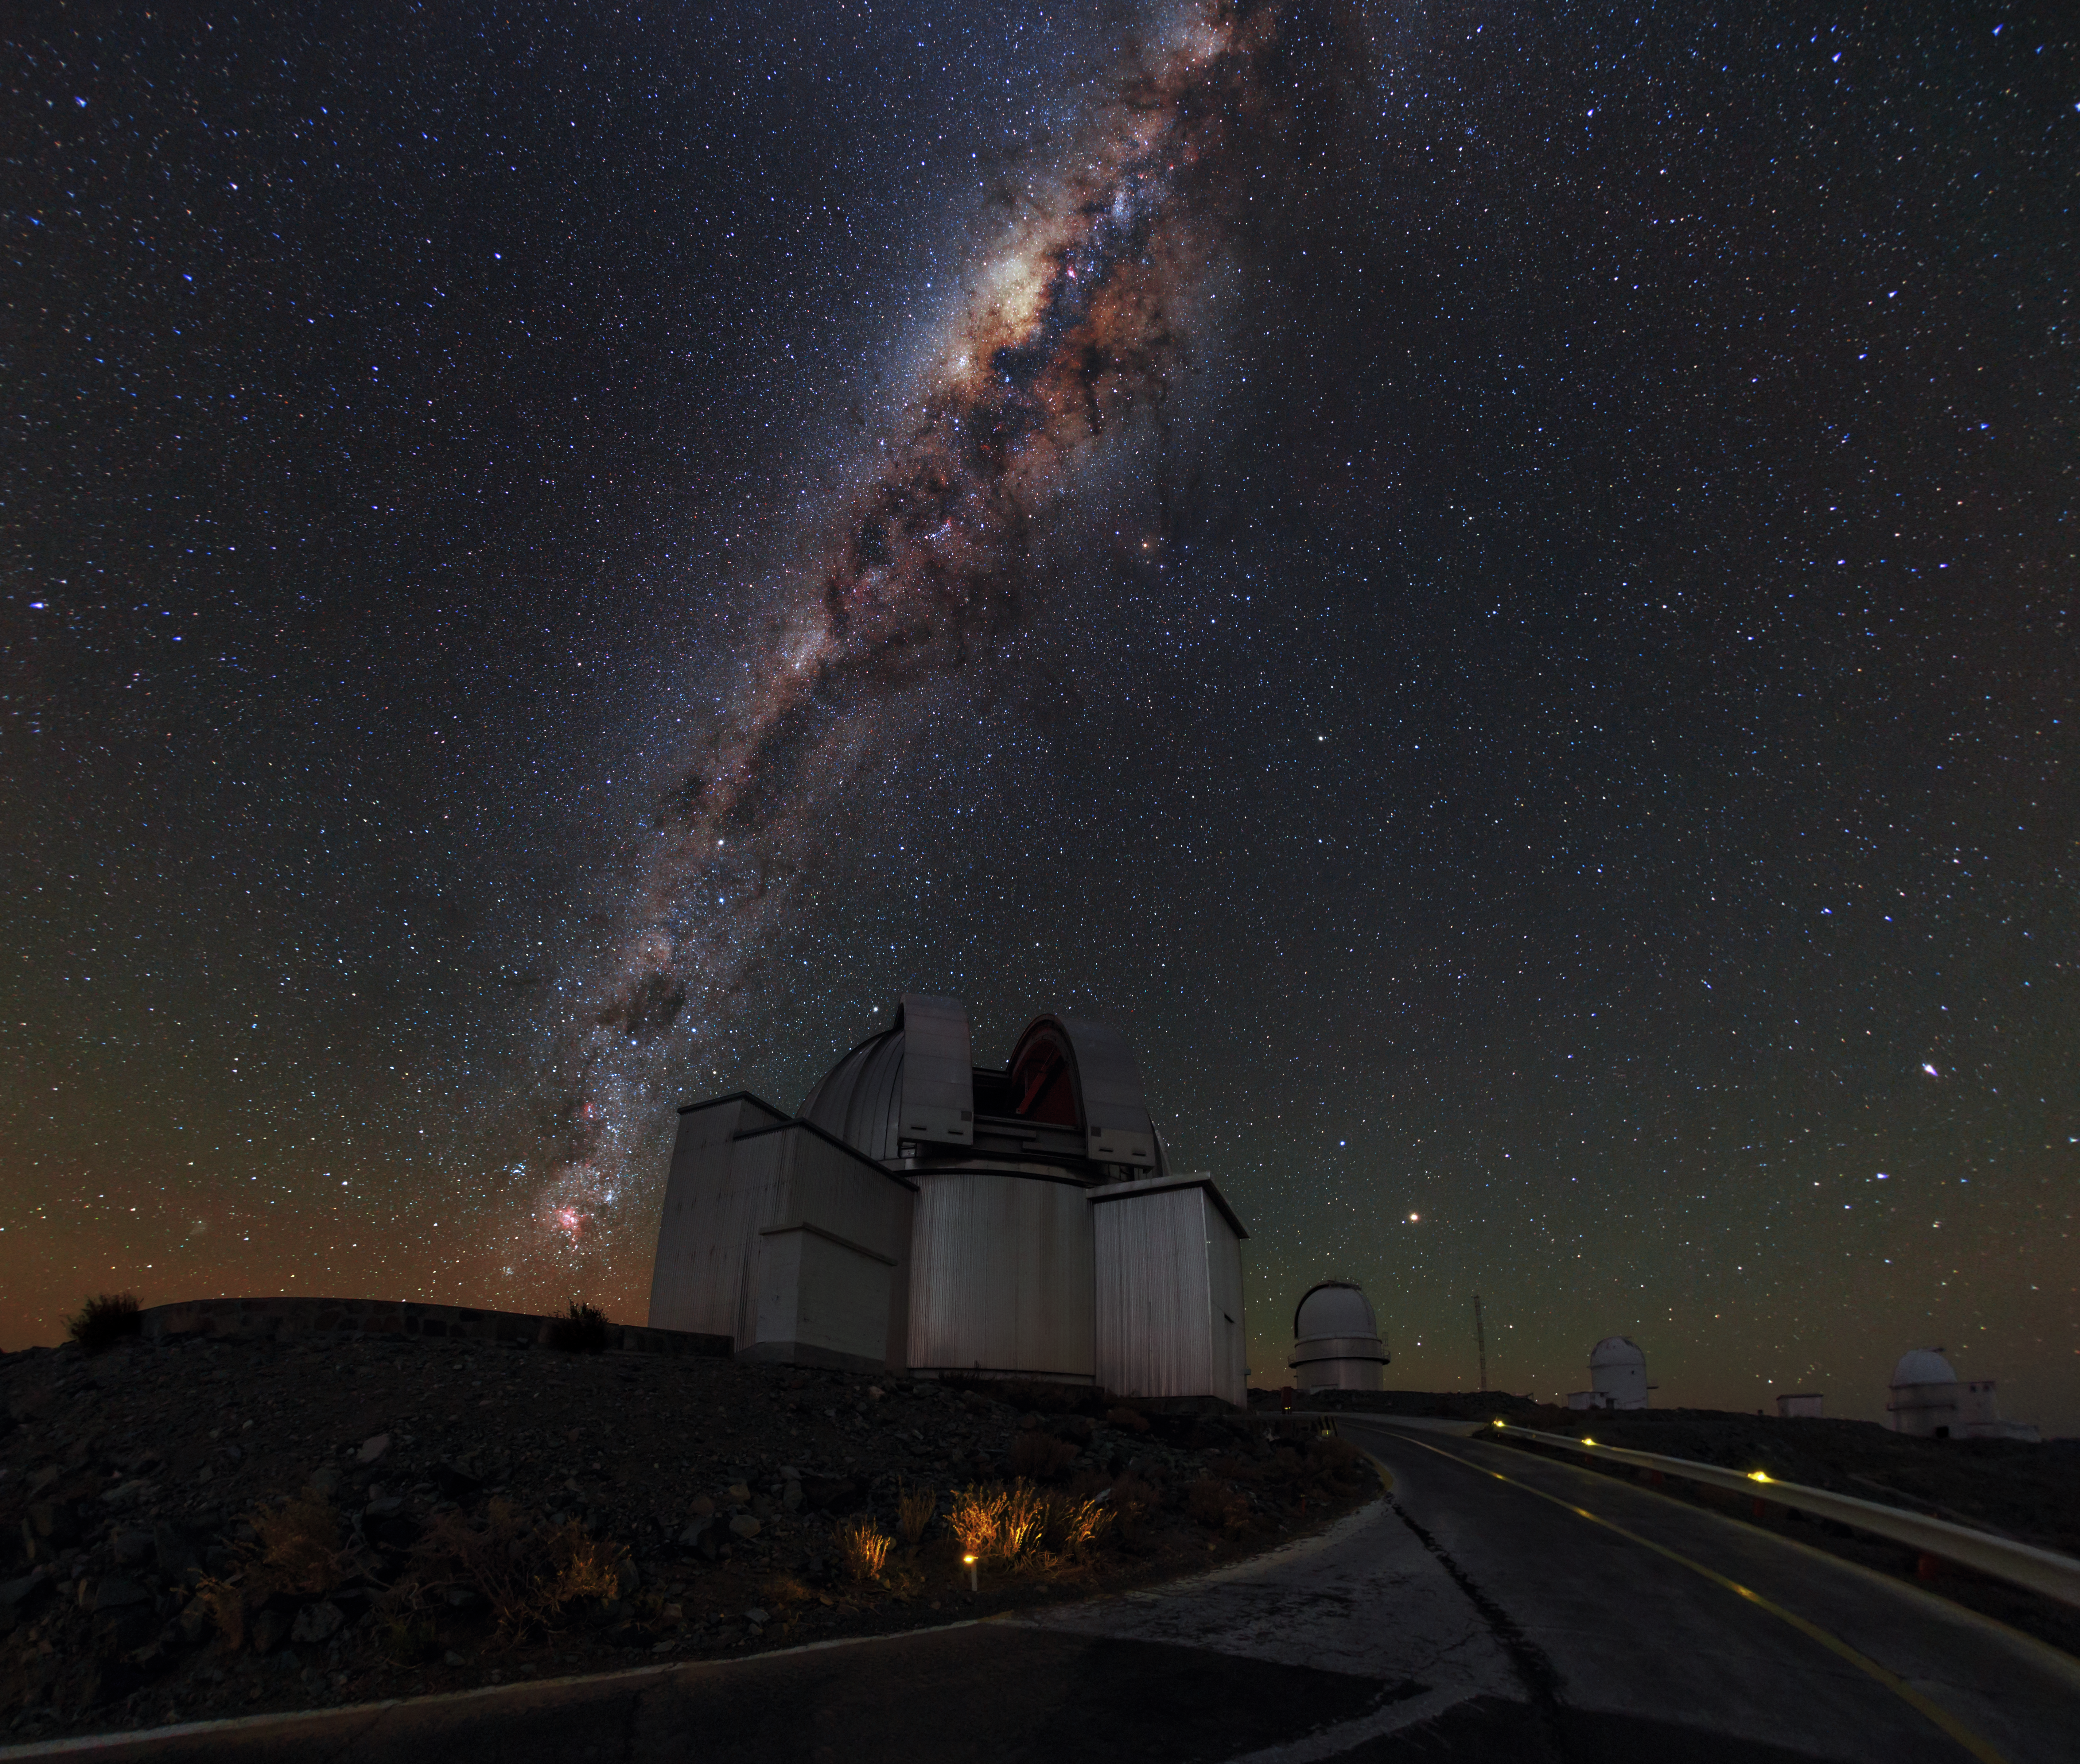

Where heaven and earth collide

High up in the Chilean Atacama Desert, pioneering feats of human engineering collide with the majestic beauty of the natural world. This image shows ESO’s La Silla Observatory, where domes housing some of the most advanced astronomical instruments in the world sit beneath a sky shimmering with stars.

All of these stars belong to our home galaxy, the Milky Way. The Milky Way contains billions of stars, arranged in two strikingly different structures. The roughly spherical halo component, consisting mainly of older stars, appears in this image as the background of stars scattered across the sky. The second component is a thin disc made up of younger stars, gas and dust. We see this as a dense, bright, and visually stunning band running almost vertically across the sky. Pockets of dust block out the light from stars behind, giving the band a mottled appearance.

The bright concentration in the band of stars, located toward the top centre of this image, is the central region of the Milky Way. Here, astronomers have measured stars moving very much faster than anywhere else in our galaxy. This is taken as evidence for a supermassive black hole, some four million times the mass of the Sun, at the very centre of our galaxy. The black hole cannot be observed directly, but its presence can be inferred from the effect its enormous gravity has on the motions of these nearby stars.

Credit: ESO/B. Tafreshi (twanight.org)